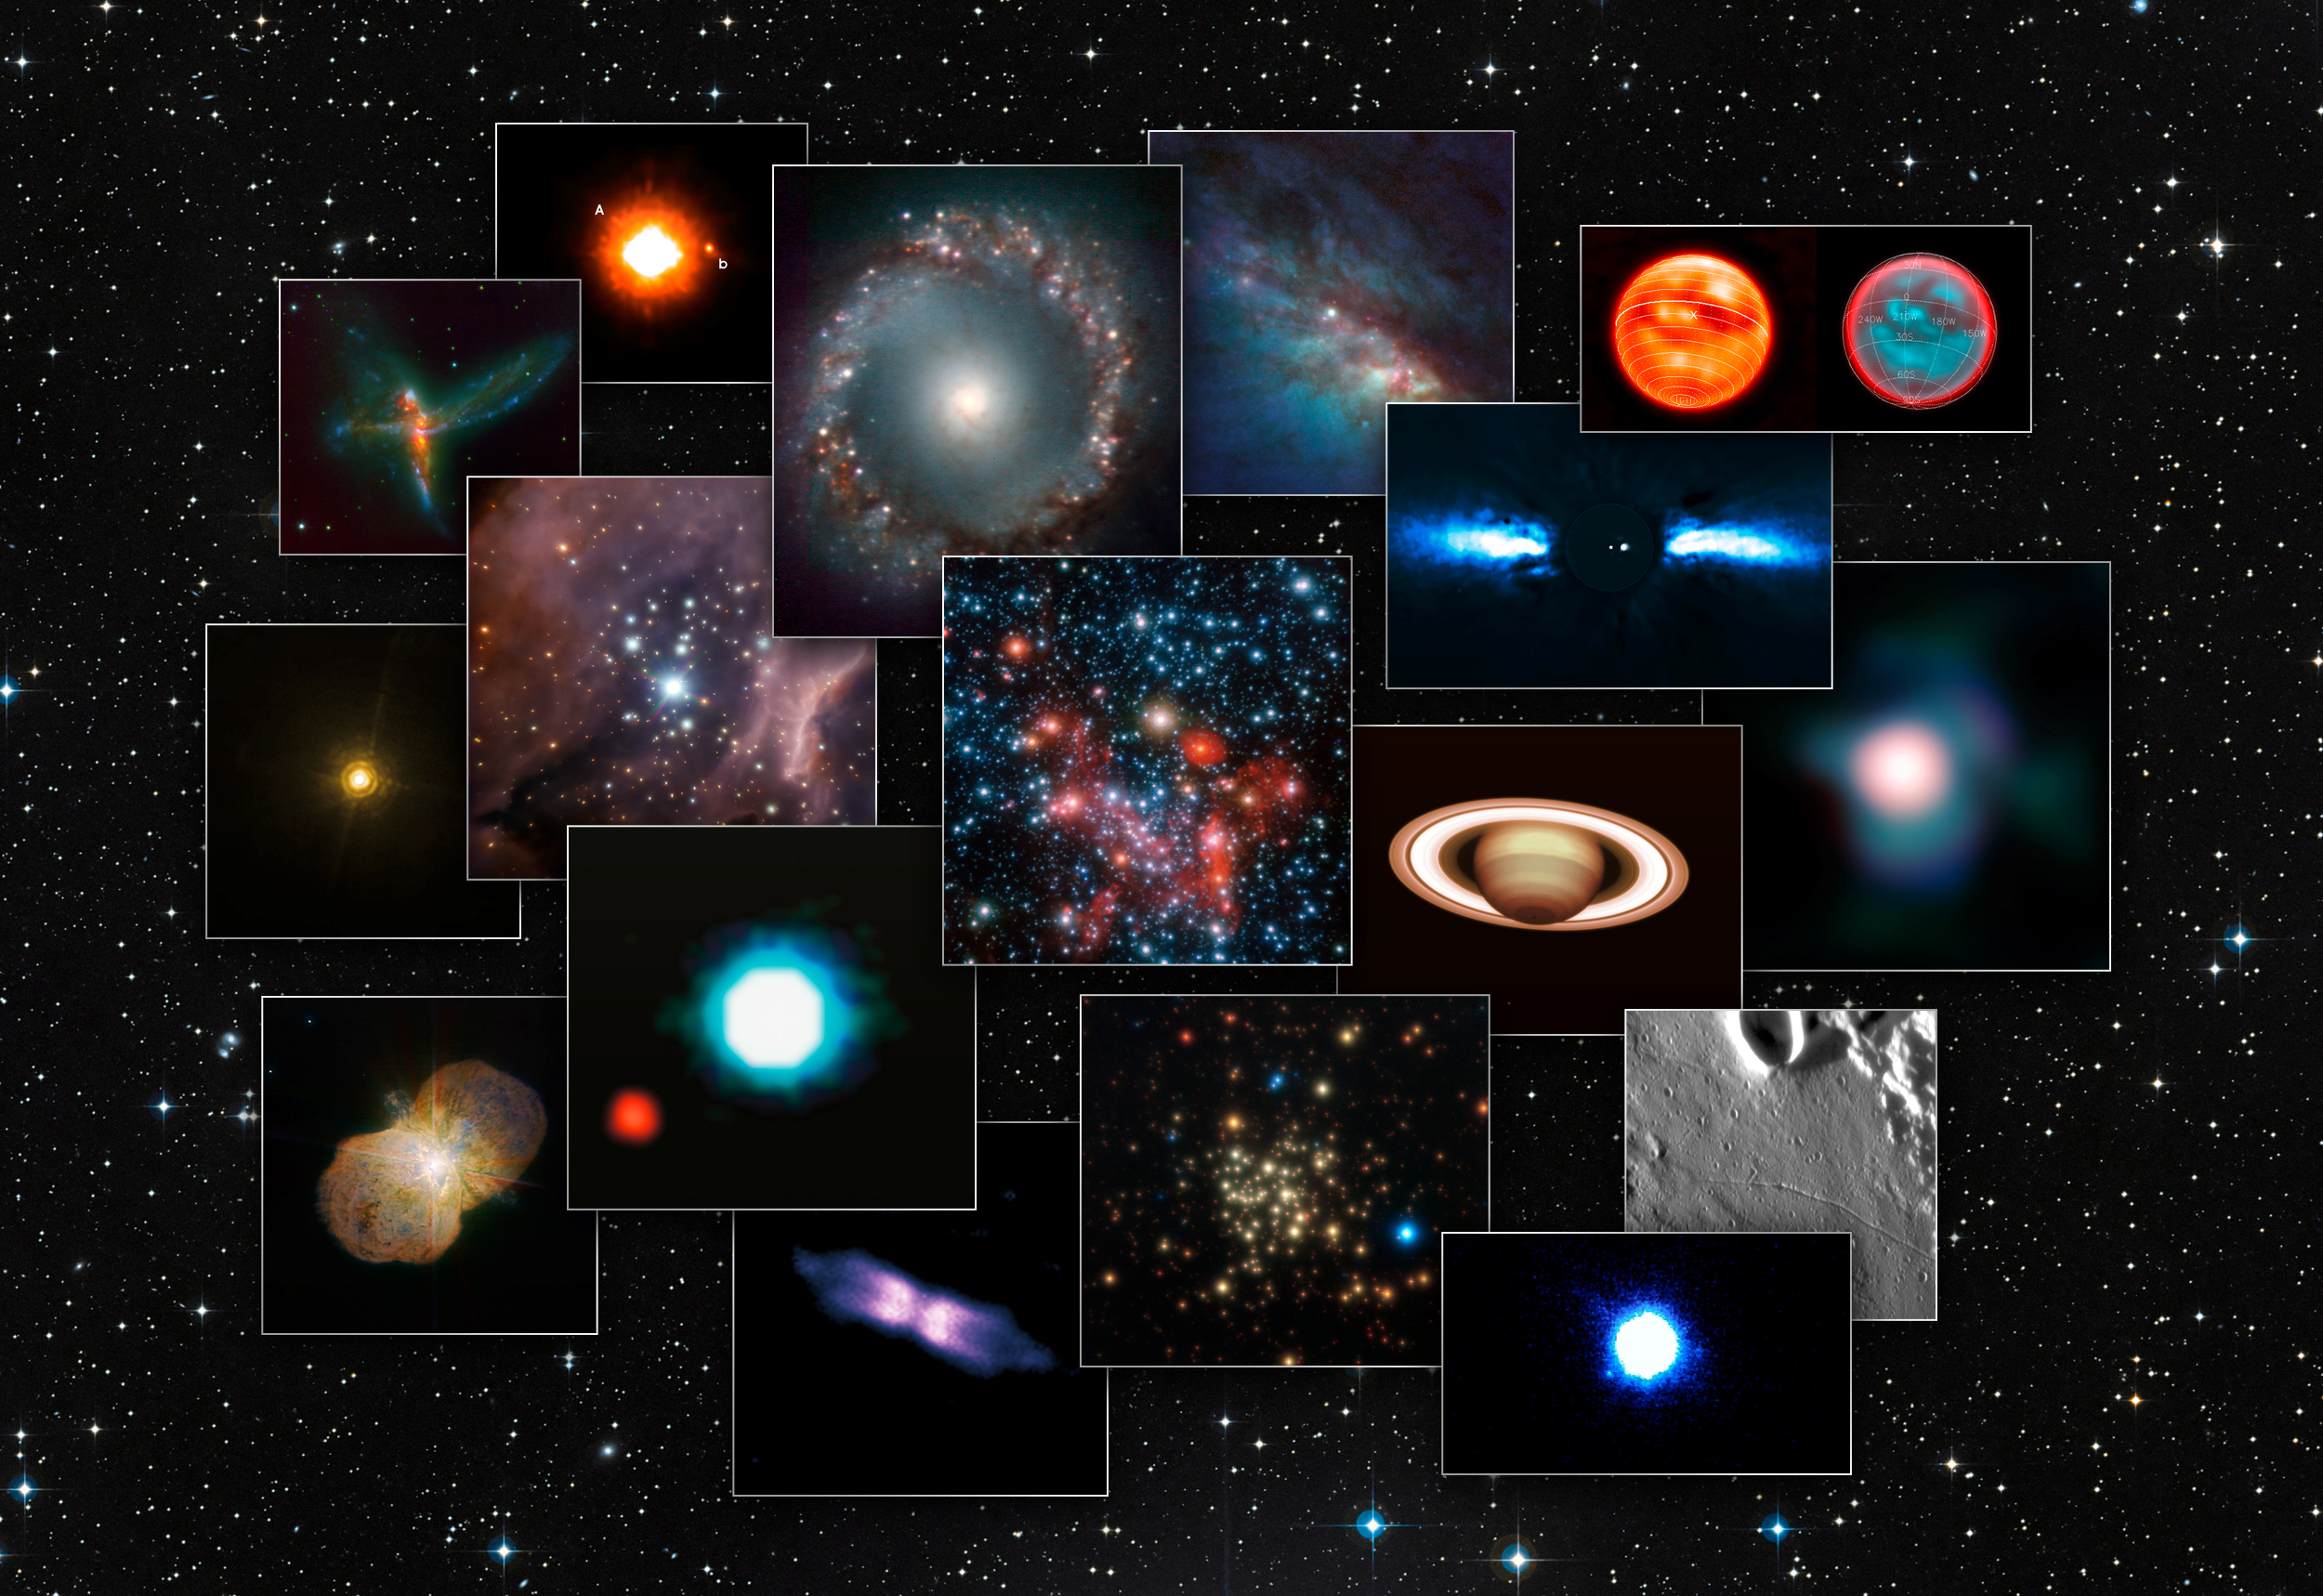

A collage of images from NACO on the ESO Very Large Telescope

This composite picture shows some of the many super-sharp images obtained by the NACO adaptive optics system on the ESO Very Large Telescope. In November 2011 NACO celebrates the tenth anniversary of its first light. By compensating for turbulence in the Earth’s atmosphere NACO greatly improved the telescope’s image sharpness and scientific potential.

Credit: ESO